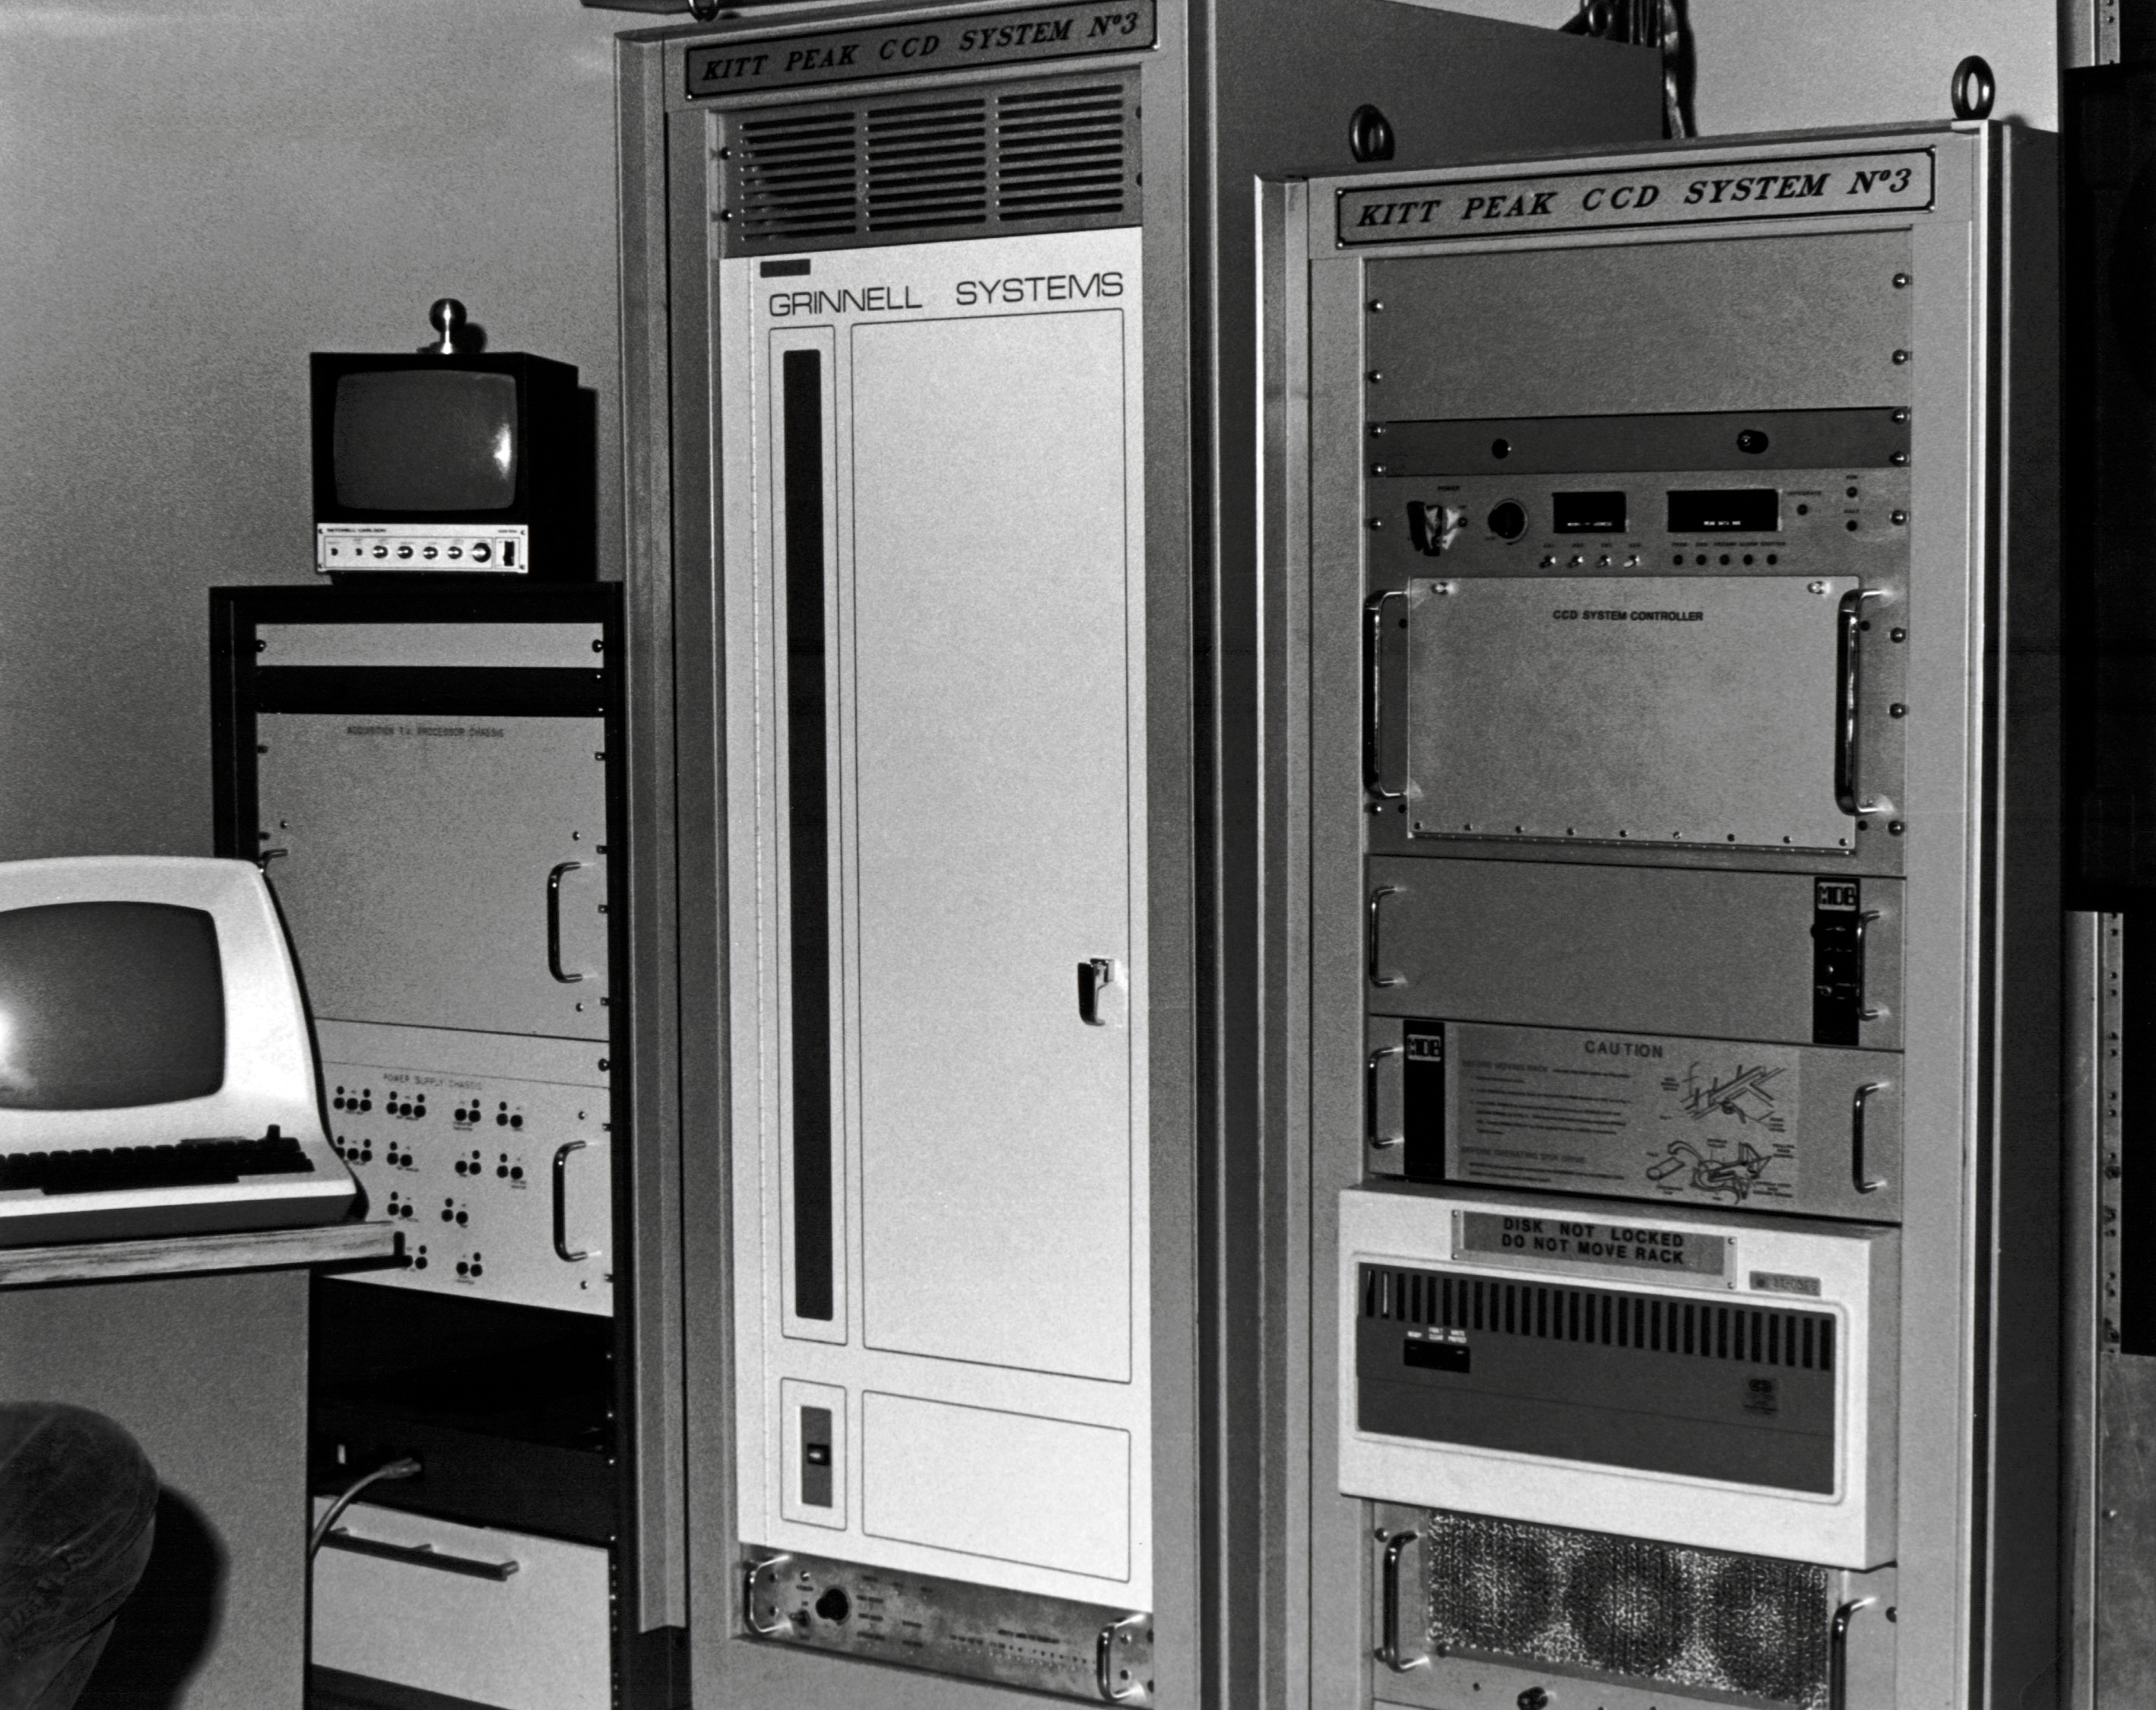

Prime Focus CCD in Víctor M. Blanco 4-meter Telescope

A CCD camera system for the Víctor M. Blanco 4-meter Telescope is shown here.

Credit: NOIRLab/AURA/NSF